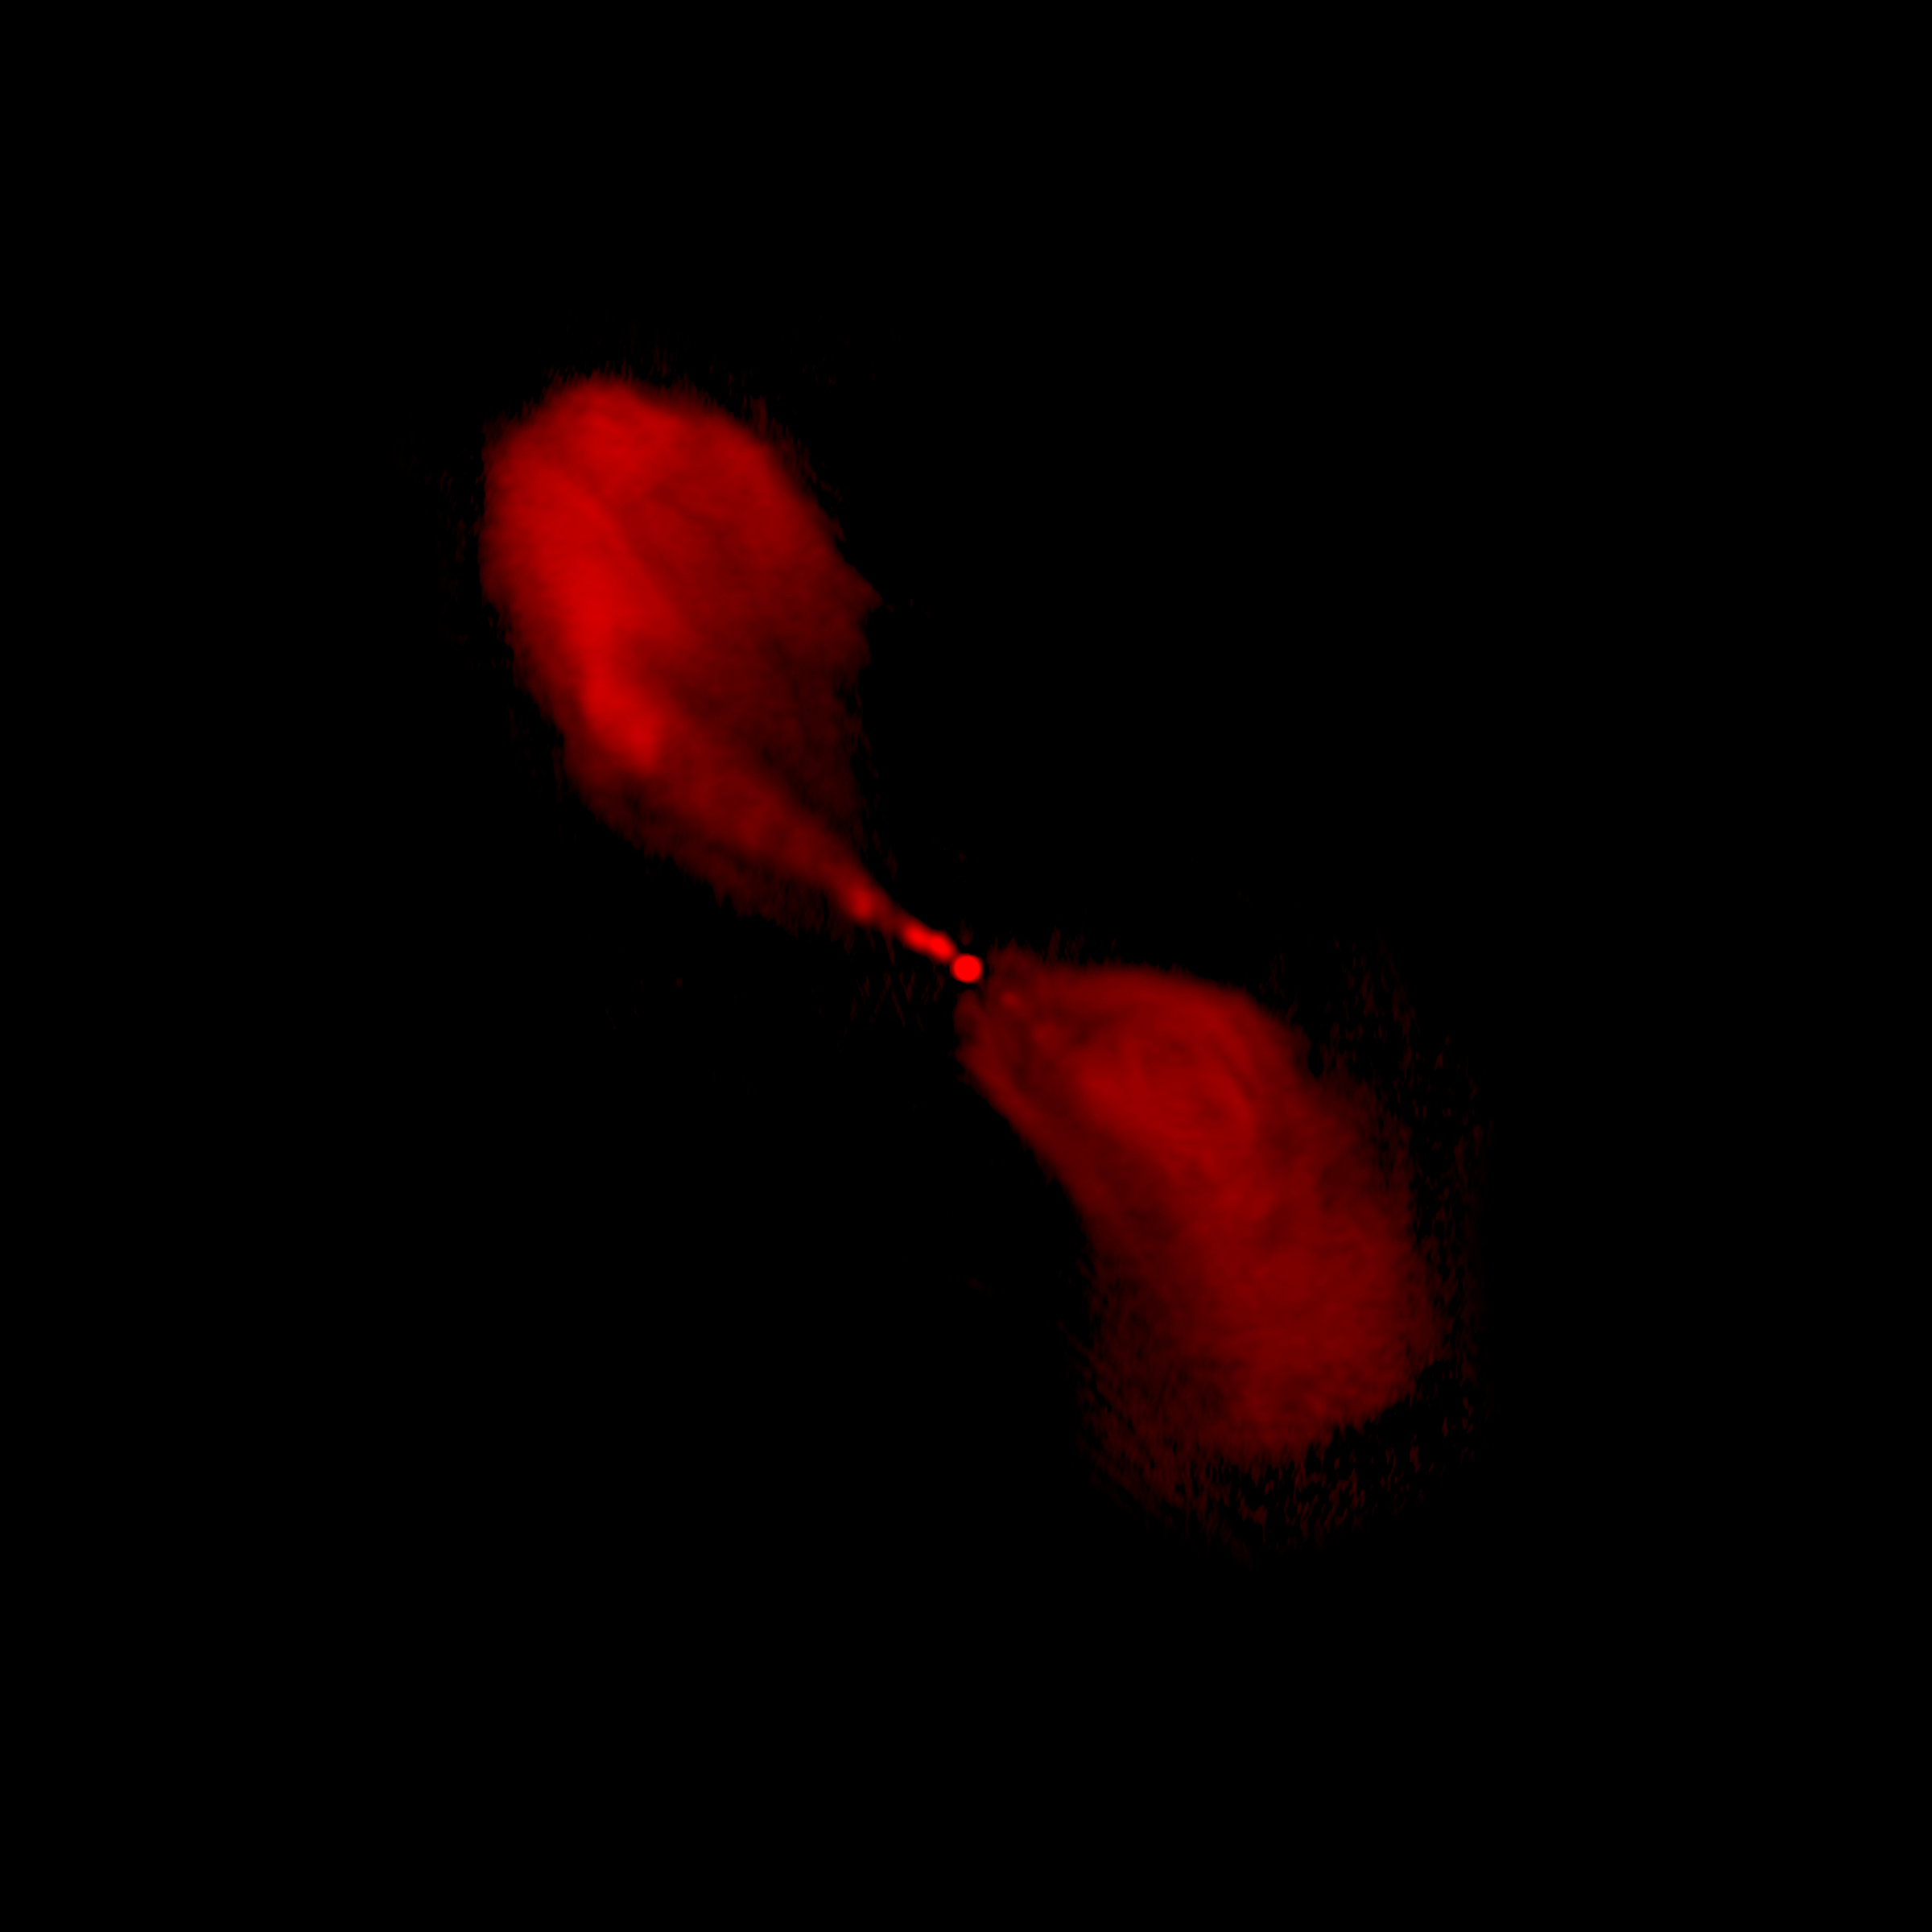

Centaurus A in Radio

An active galaxy at a distance of 10 million light years from Earth.

Credit: NRAO/AUI/NSF/Univ.Hertfordshire/M.Hardcastle